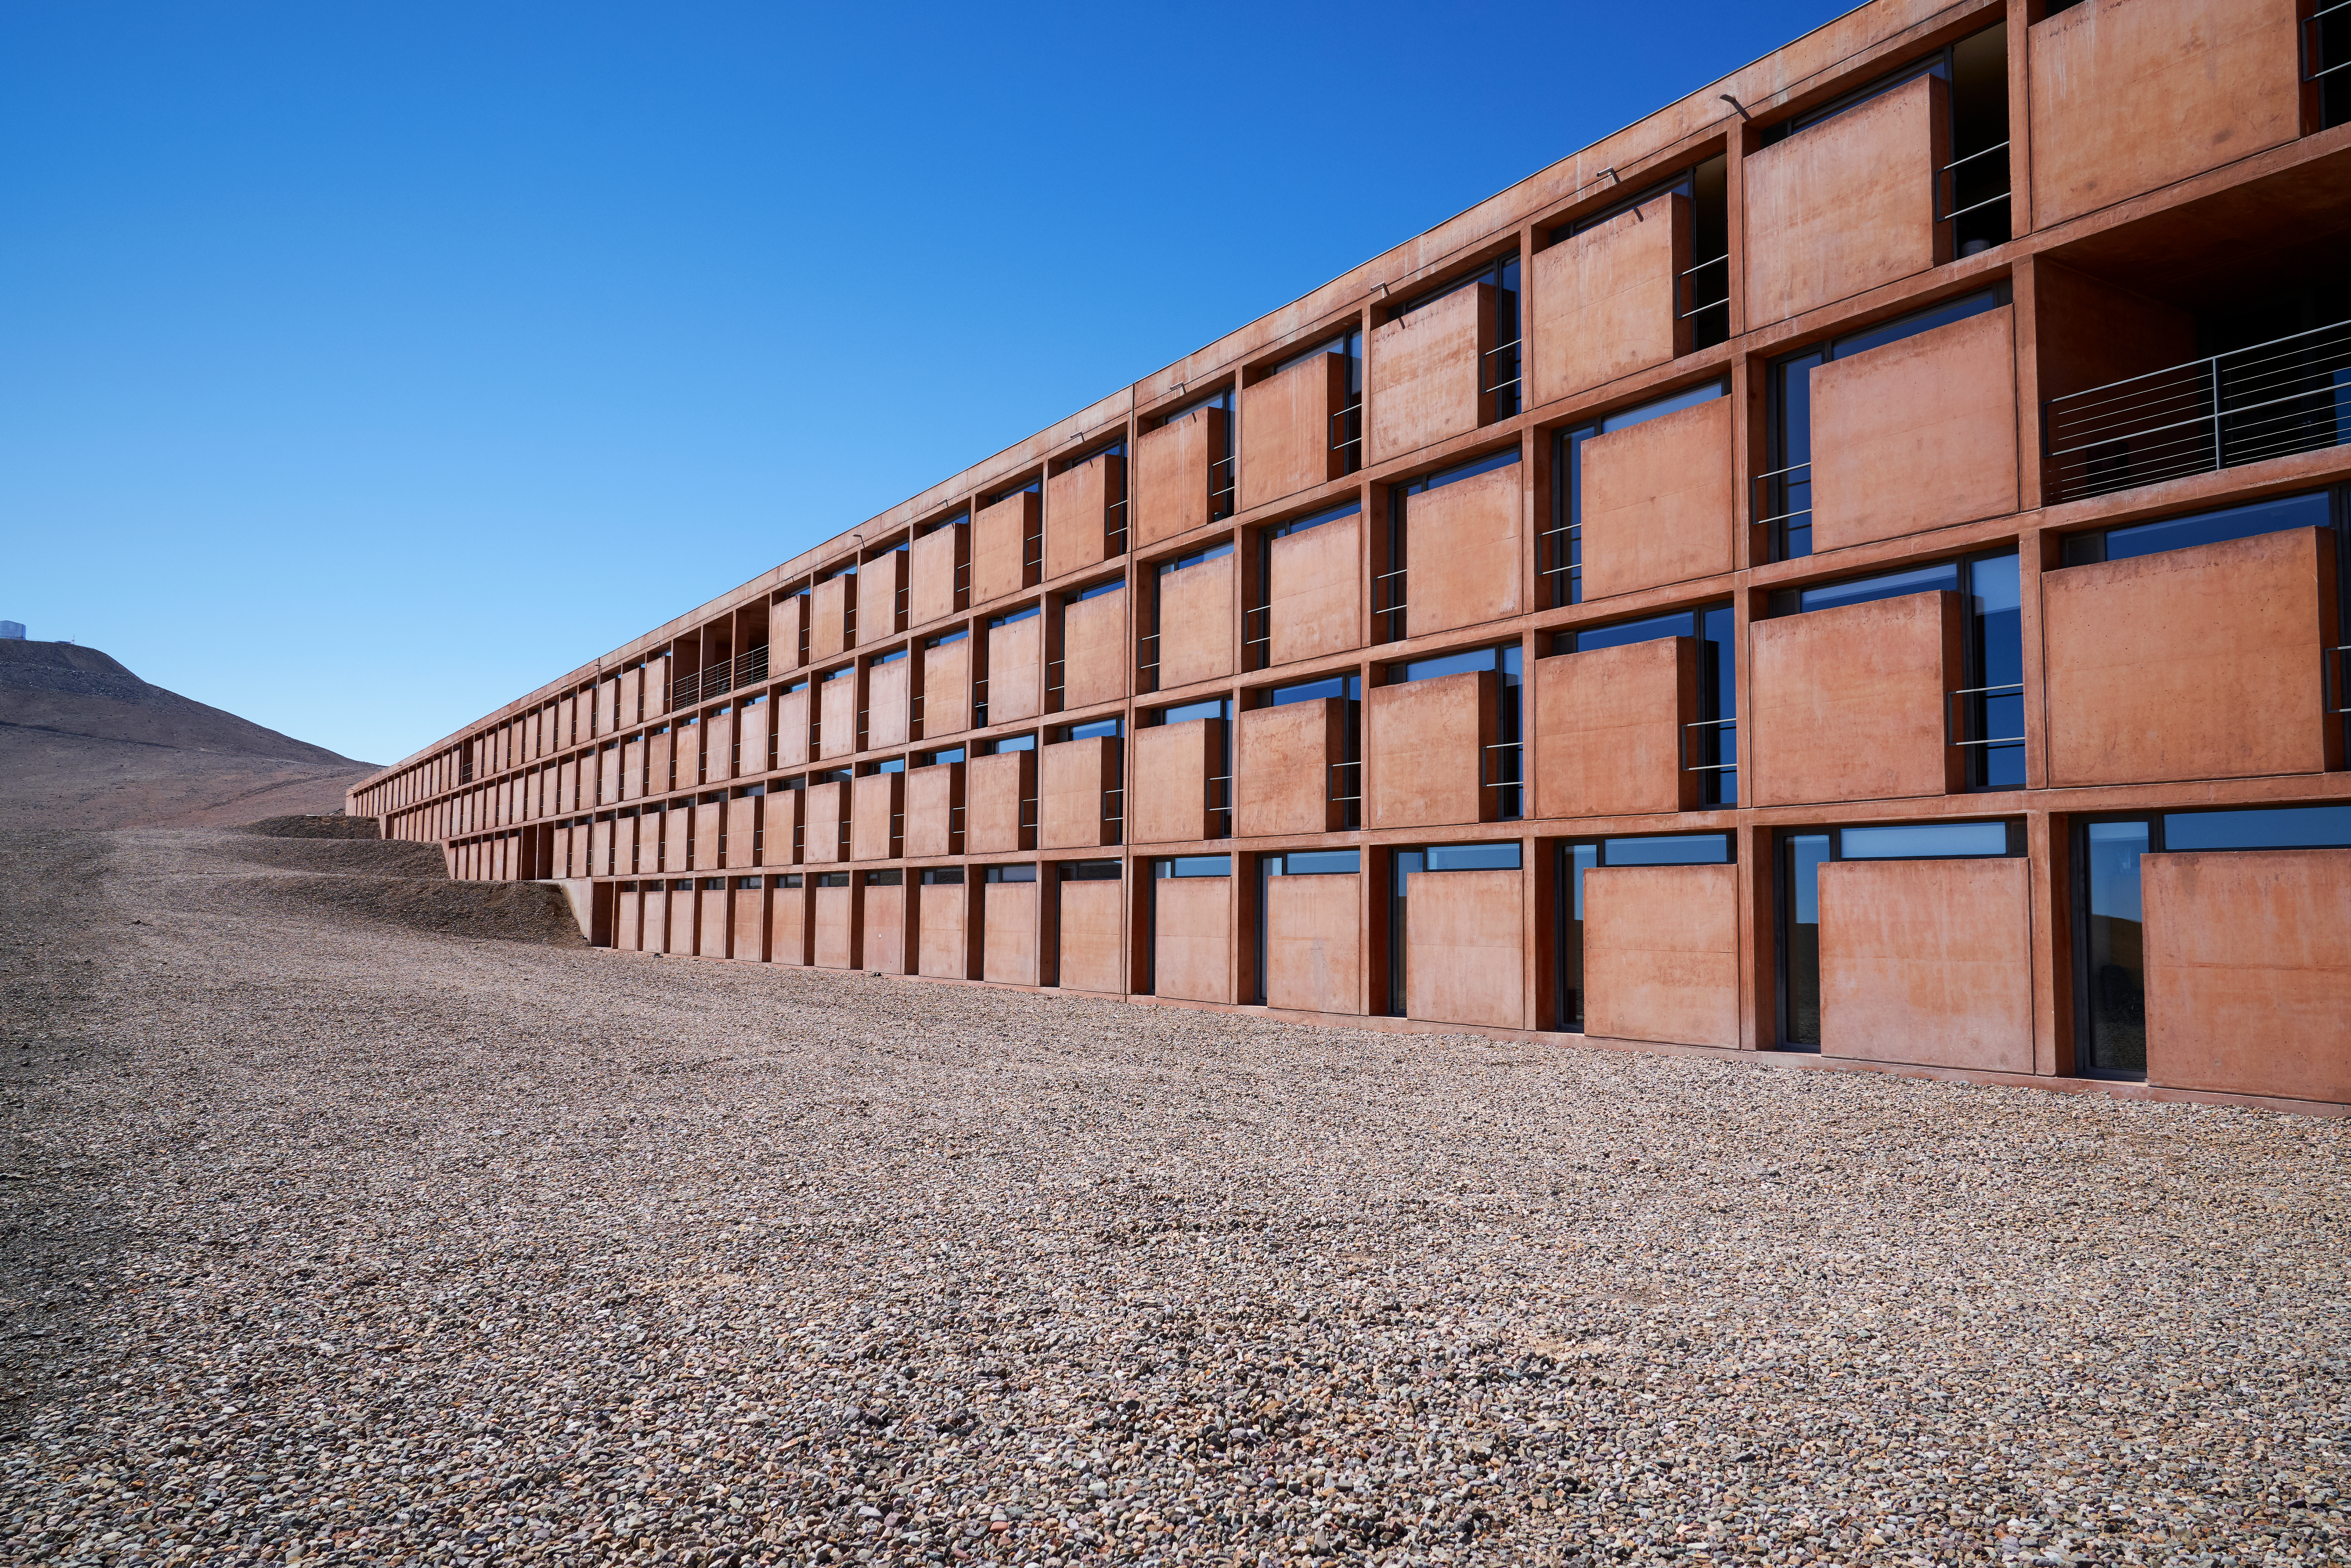

Living in the desert

Desert-bound apartments of La Residencia, home of ESO's astronomers in the Atacama Desert.

Credit: Luxy Images/ESO